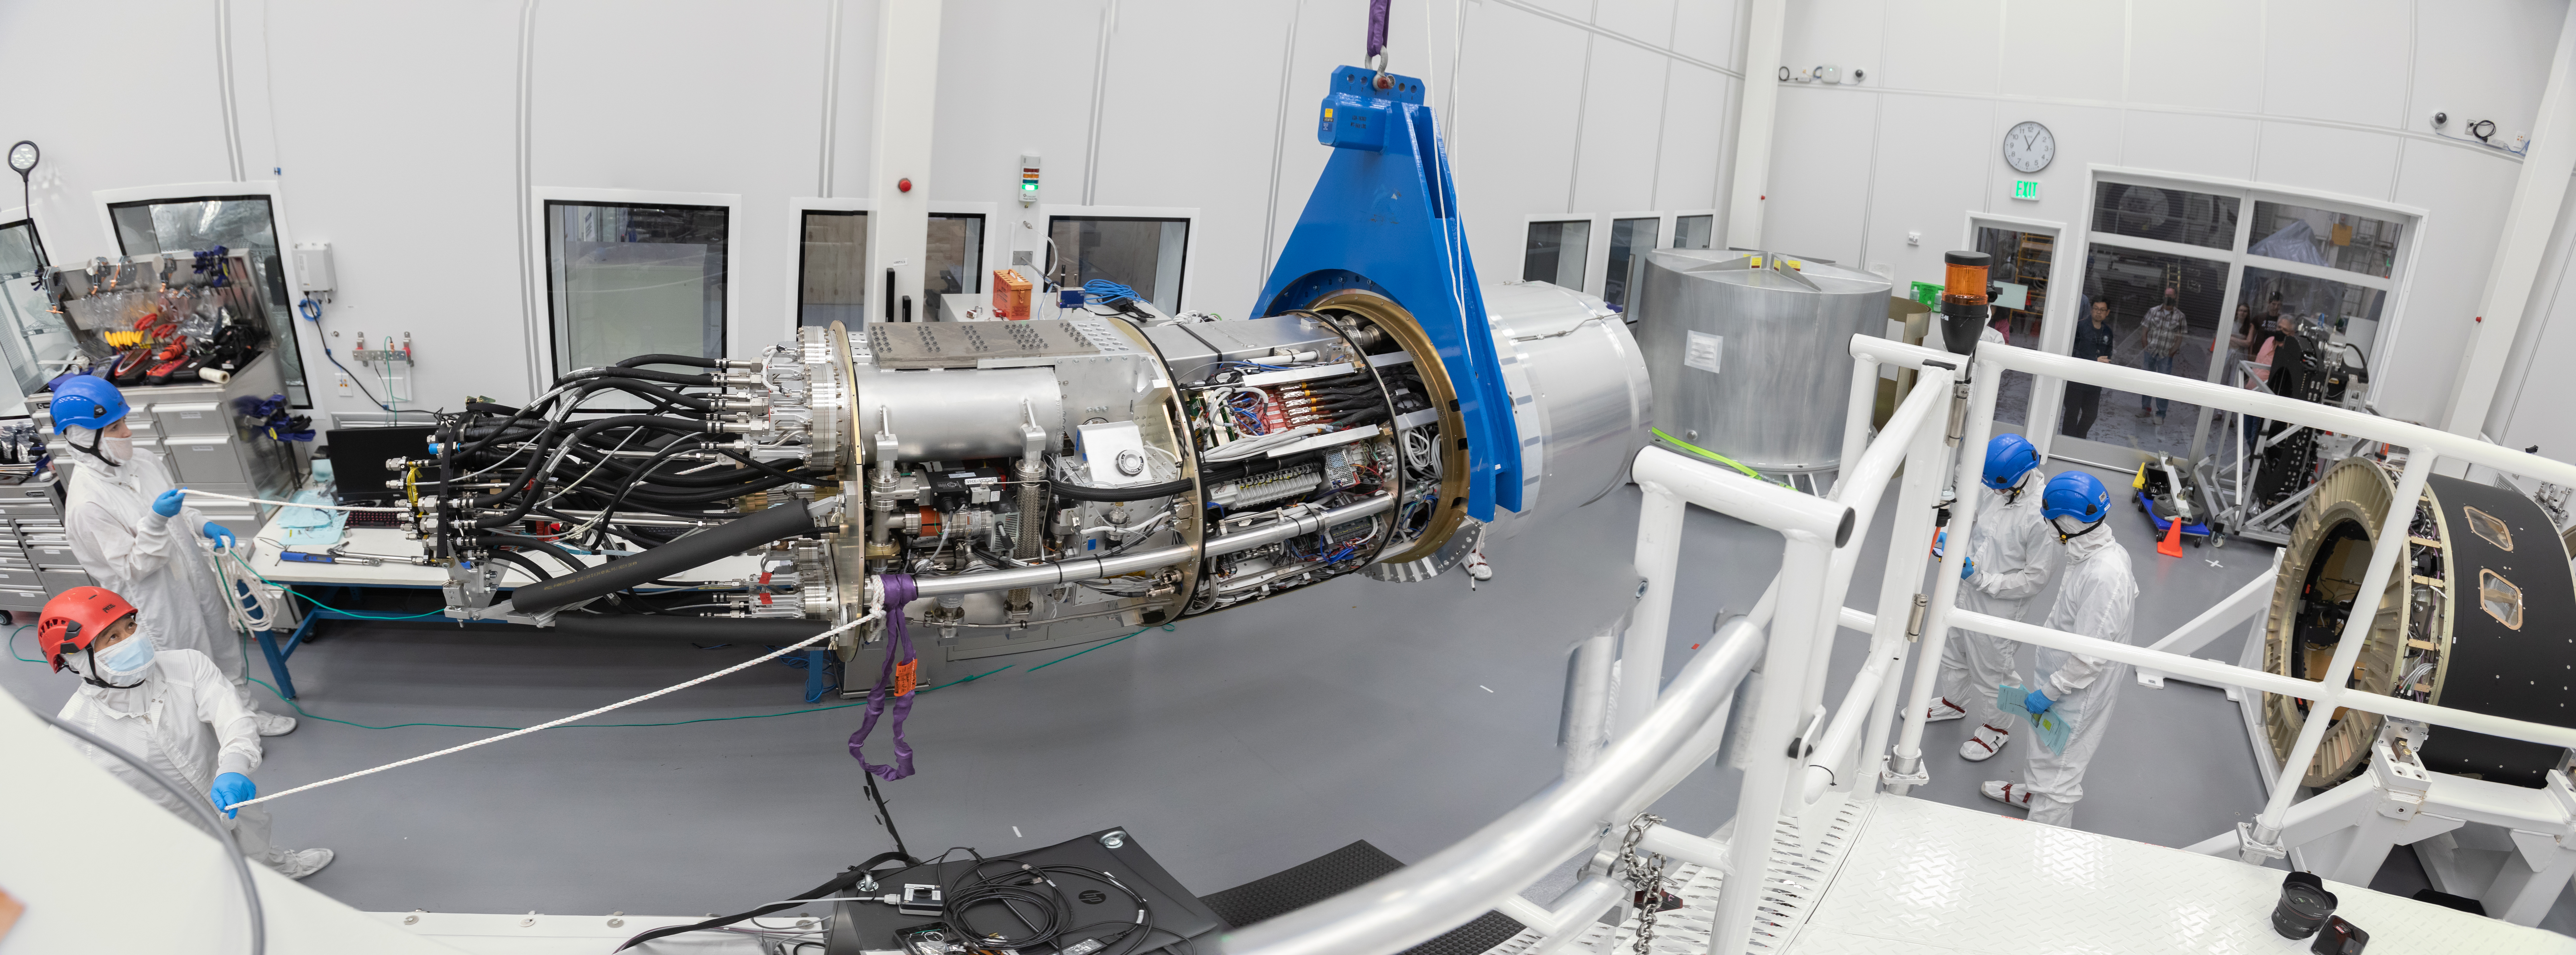

LSST Camera Cryostat Installation

The LSST camera team successfully installed the cryostat to the camera body on April 8.

Credit: Jacqueline Ramseyer Orrell/SLAC National Accelerator Laboratory